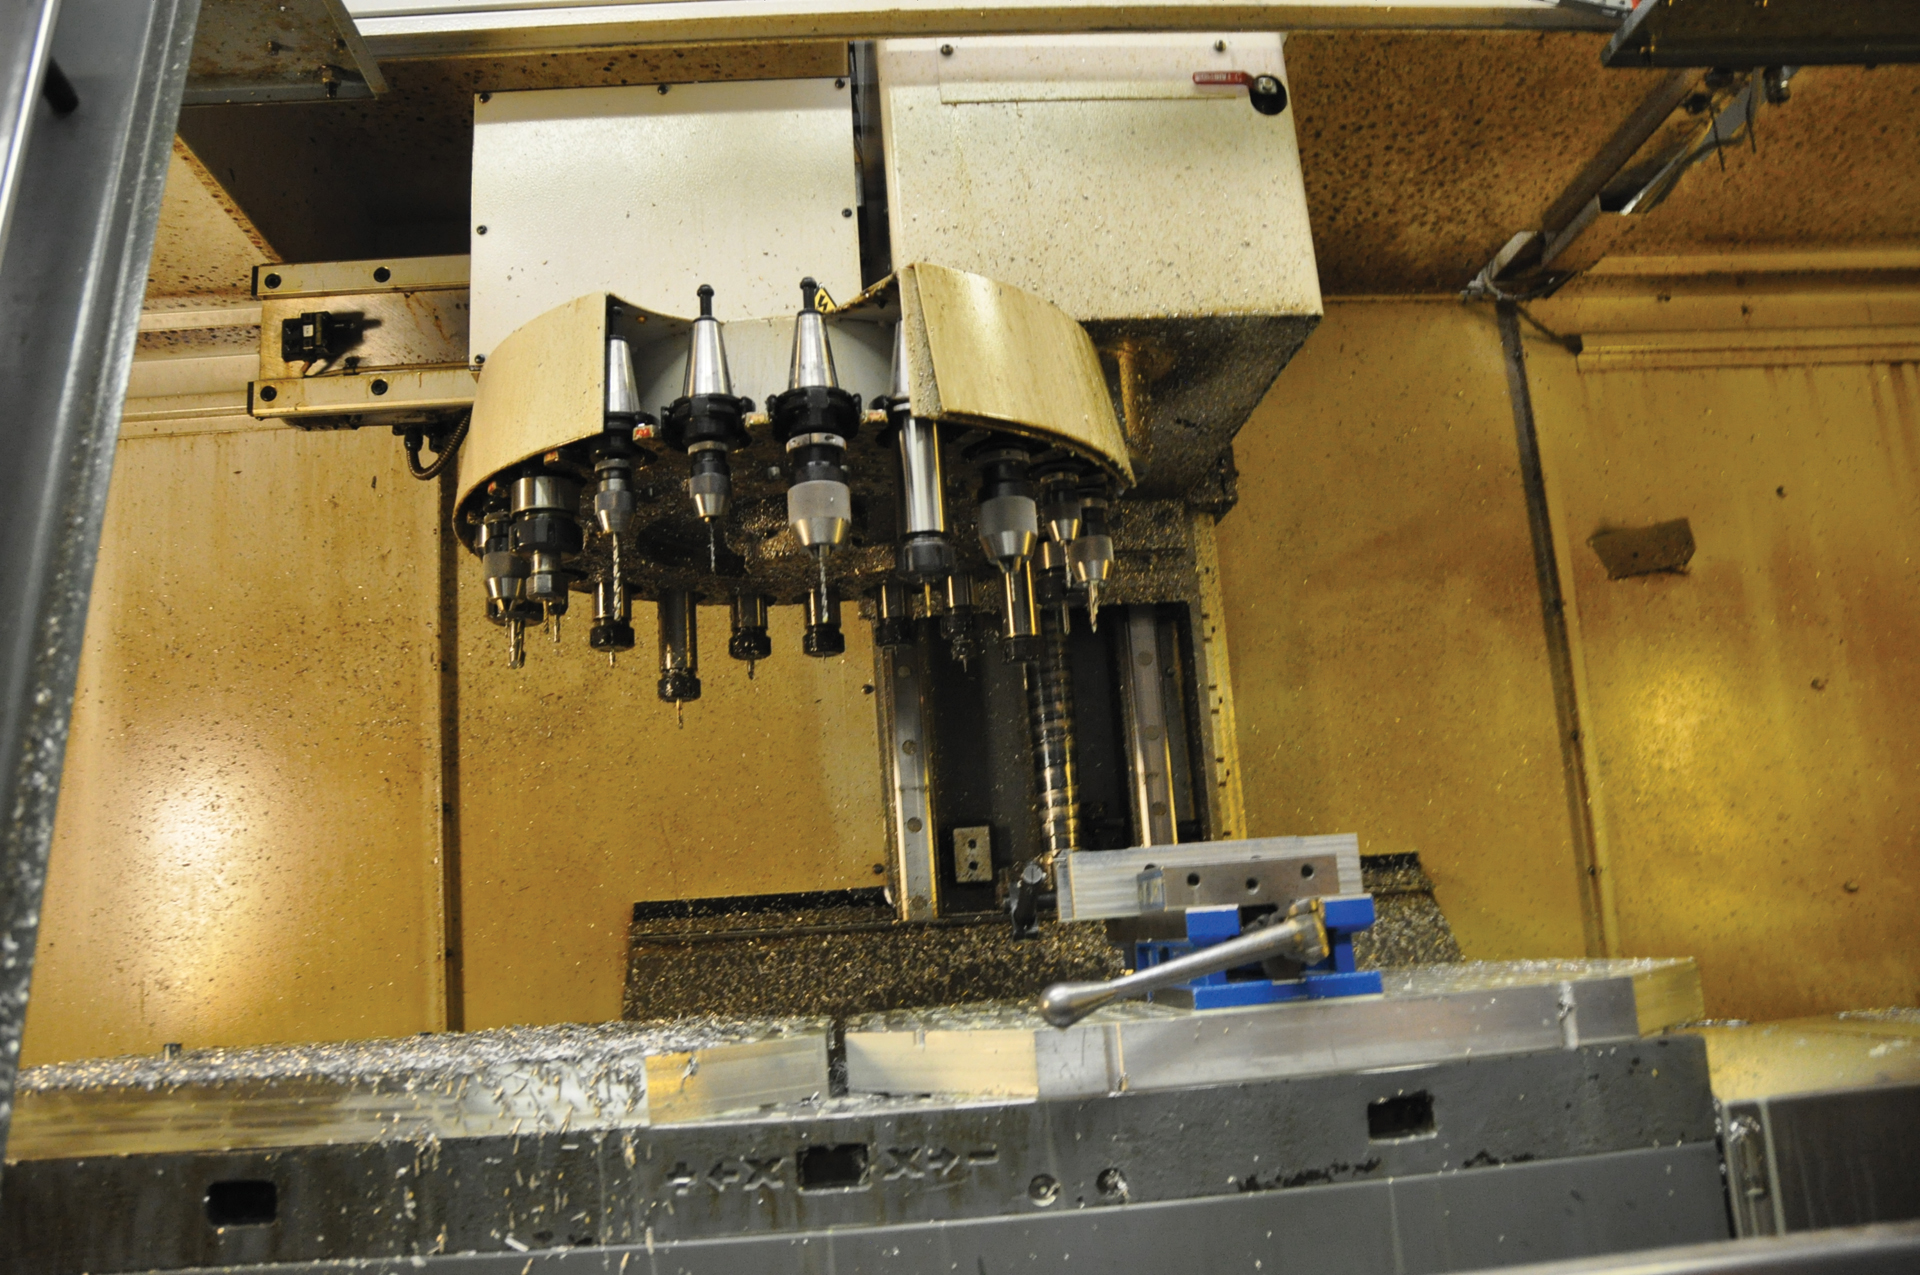

Turret of Tools

This is the packed tooling turret for the milling center in the Green Bank machine shop in West Virginia. Tools are slot into this turret and when the job needs a different tool, the machine can get it, put it in the spindle itself and calibrate it.

Credit: B. Saxton, NRAO/AUI/NSF